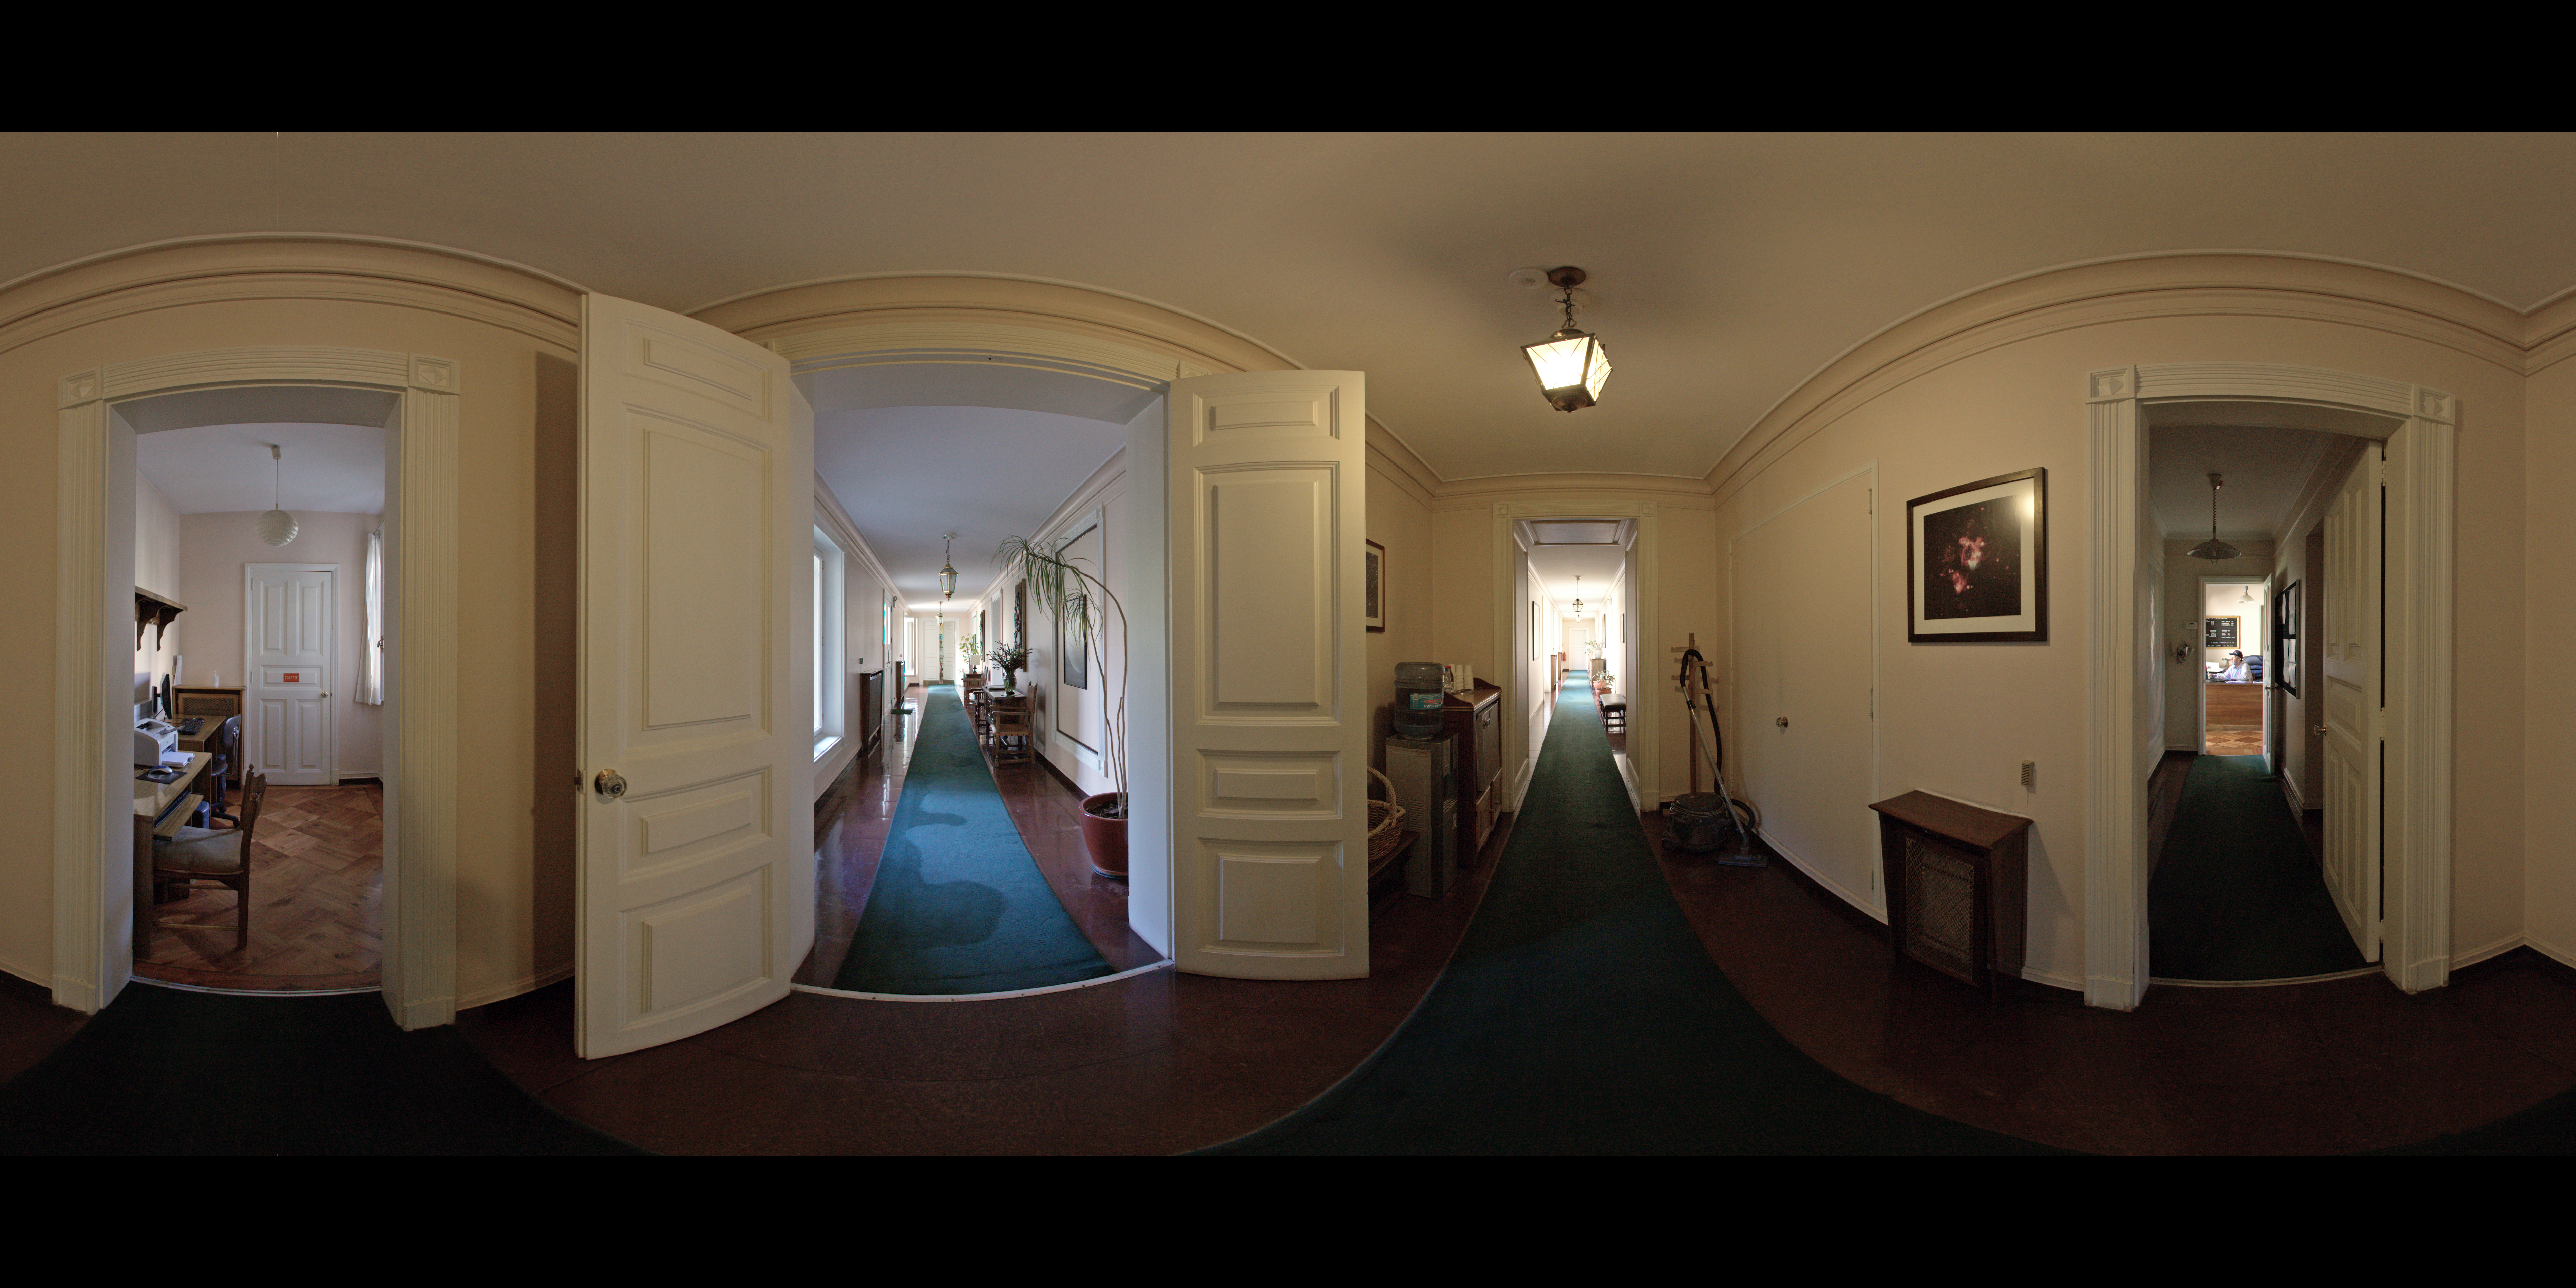

ESO Guesthouse

A 360 degree panorama of the hallway at the ESO Guesthouse in the Vitacura district of Santiago. The house is the official lodge for visiting astronomers and ESO staff travelling between sites in Europe and Chile.

Credit: ESO